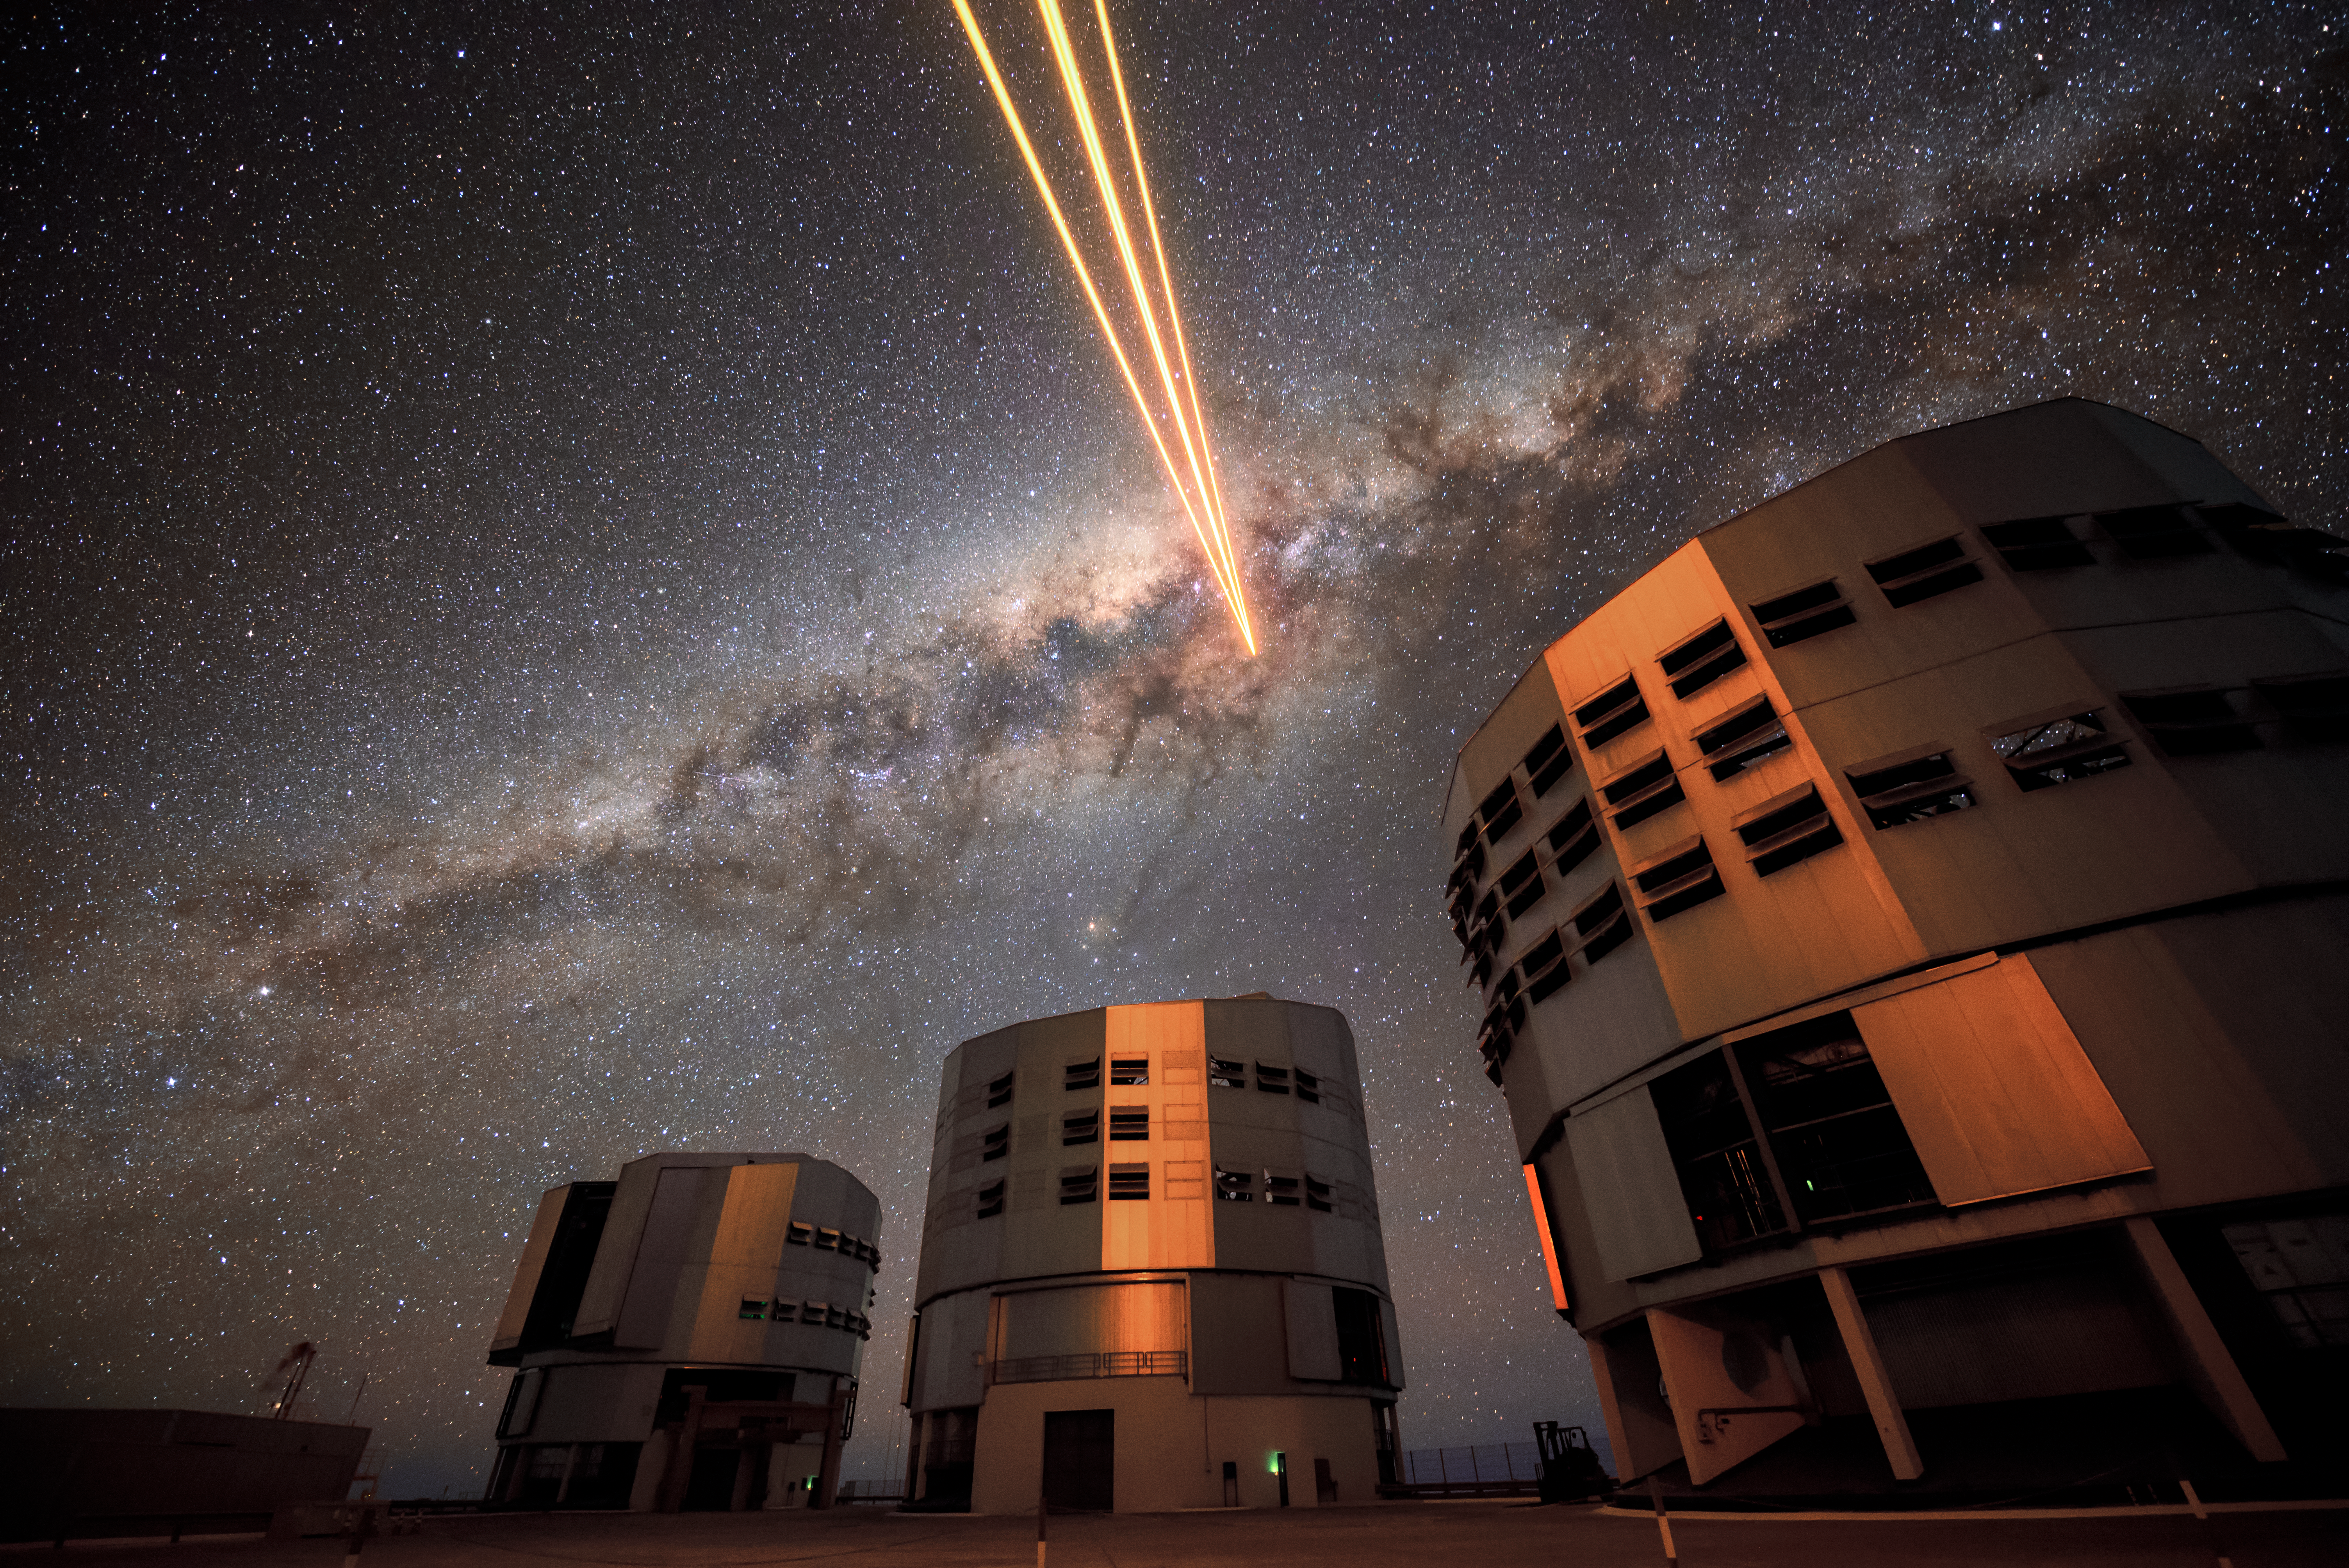

Lighting up the sky

Three of the four Unit Telescopes that make up ESO's VLT reflect the glow of the laser light being sent up by the fourth. From left to right, the Unit Telescopes are Antu, Kueyen and Melipal, all meaningful names in the Mapuche language. The laser guide star being generated by the fourth Unit Telescope (Yepun) is part of the Adaptive Optics system, state-of-the-art technology that corrects the blurring effects of the Earth's atmosphere to produce high quality observational data. Our own galaxy, the Milky Way, can be seen as a bright band across the sky.

Credit: G. Hüdepohl (atacamaphoto.com)/ESO